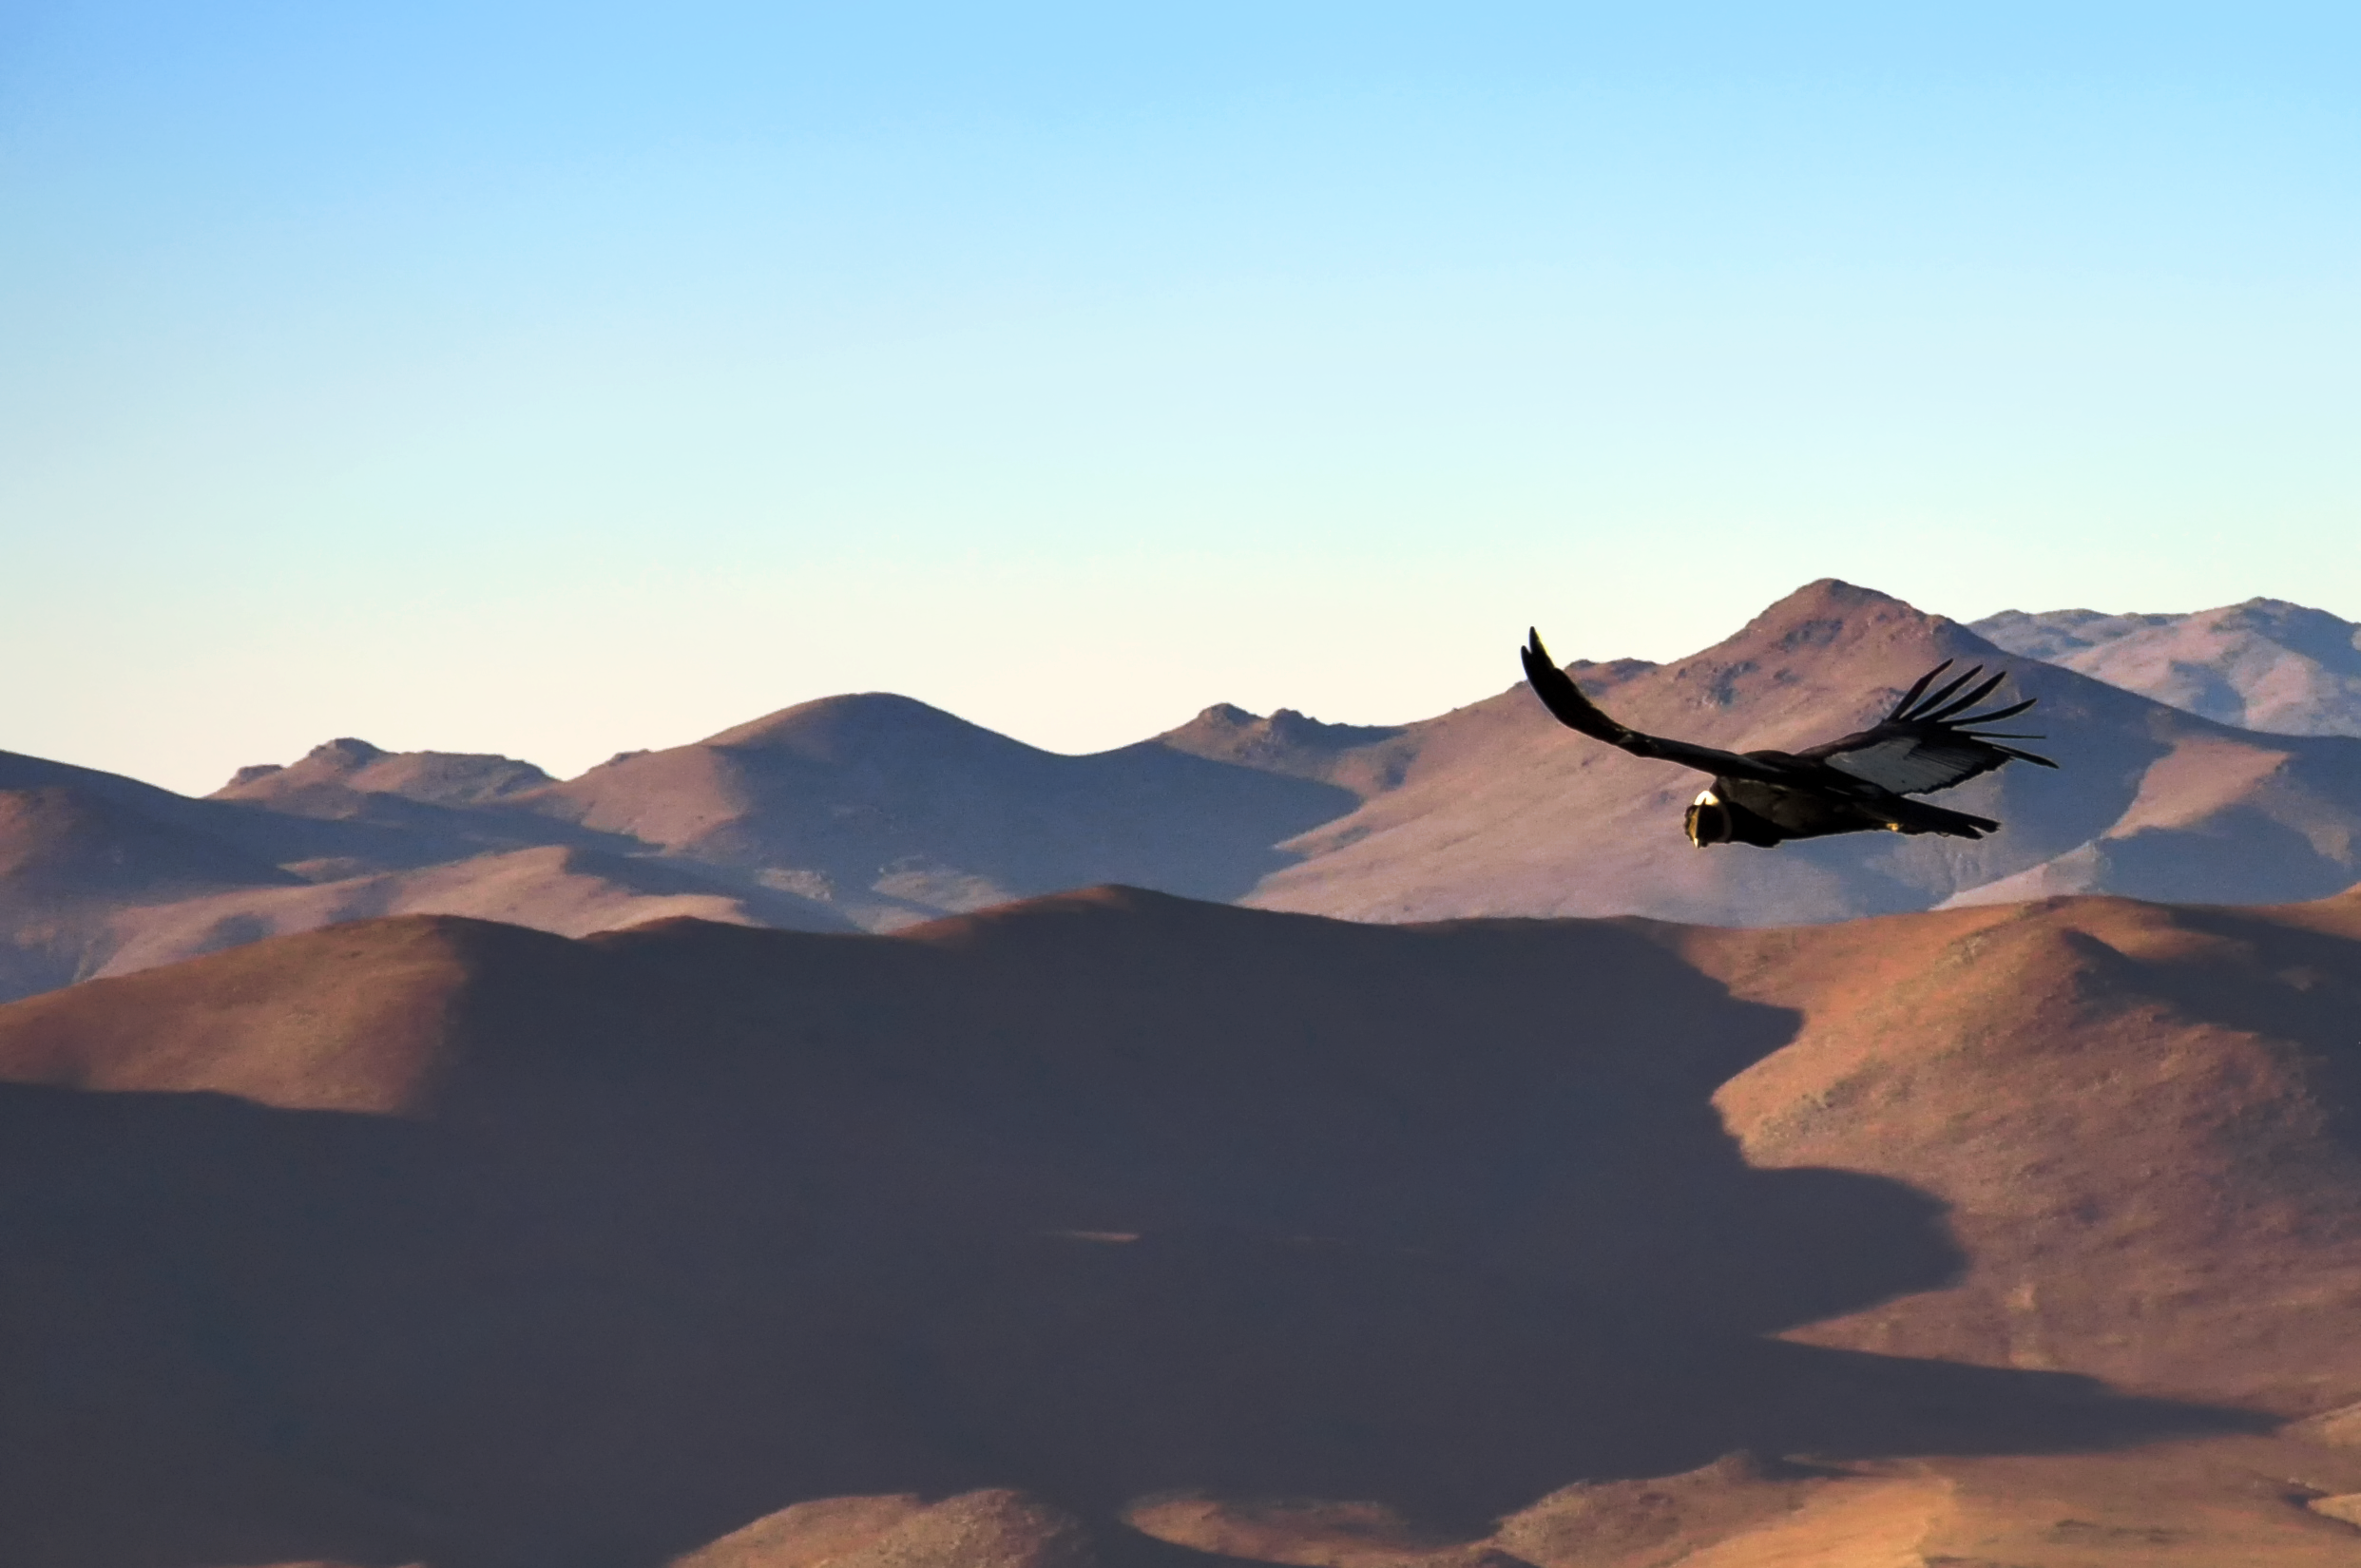

Flying predator

This carancho was caught while flying high above the Atacama Desert, looking for food.

The southern crested caracara, also known as the southern caracara or carancho, is a bird of prey and a common sight in all open plains in South America.

Credit: G. Lambert/ESO